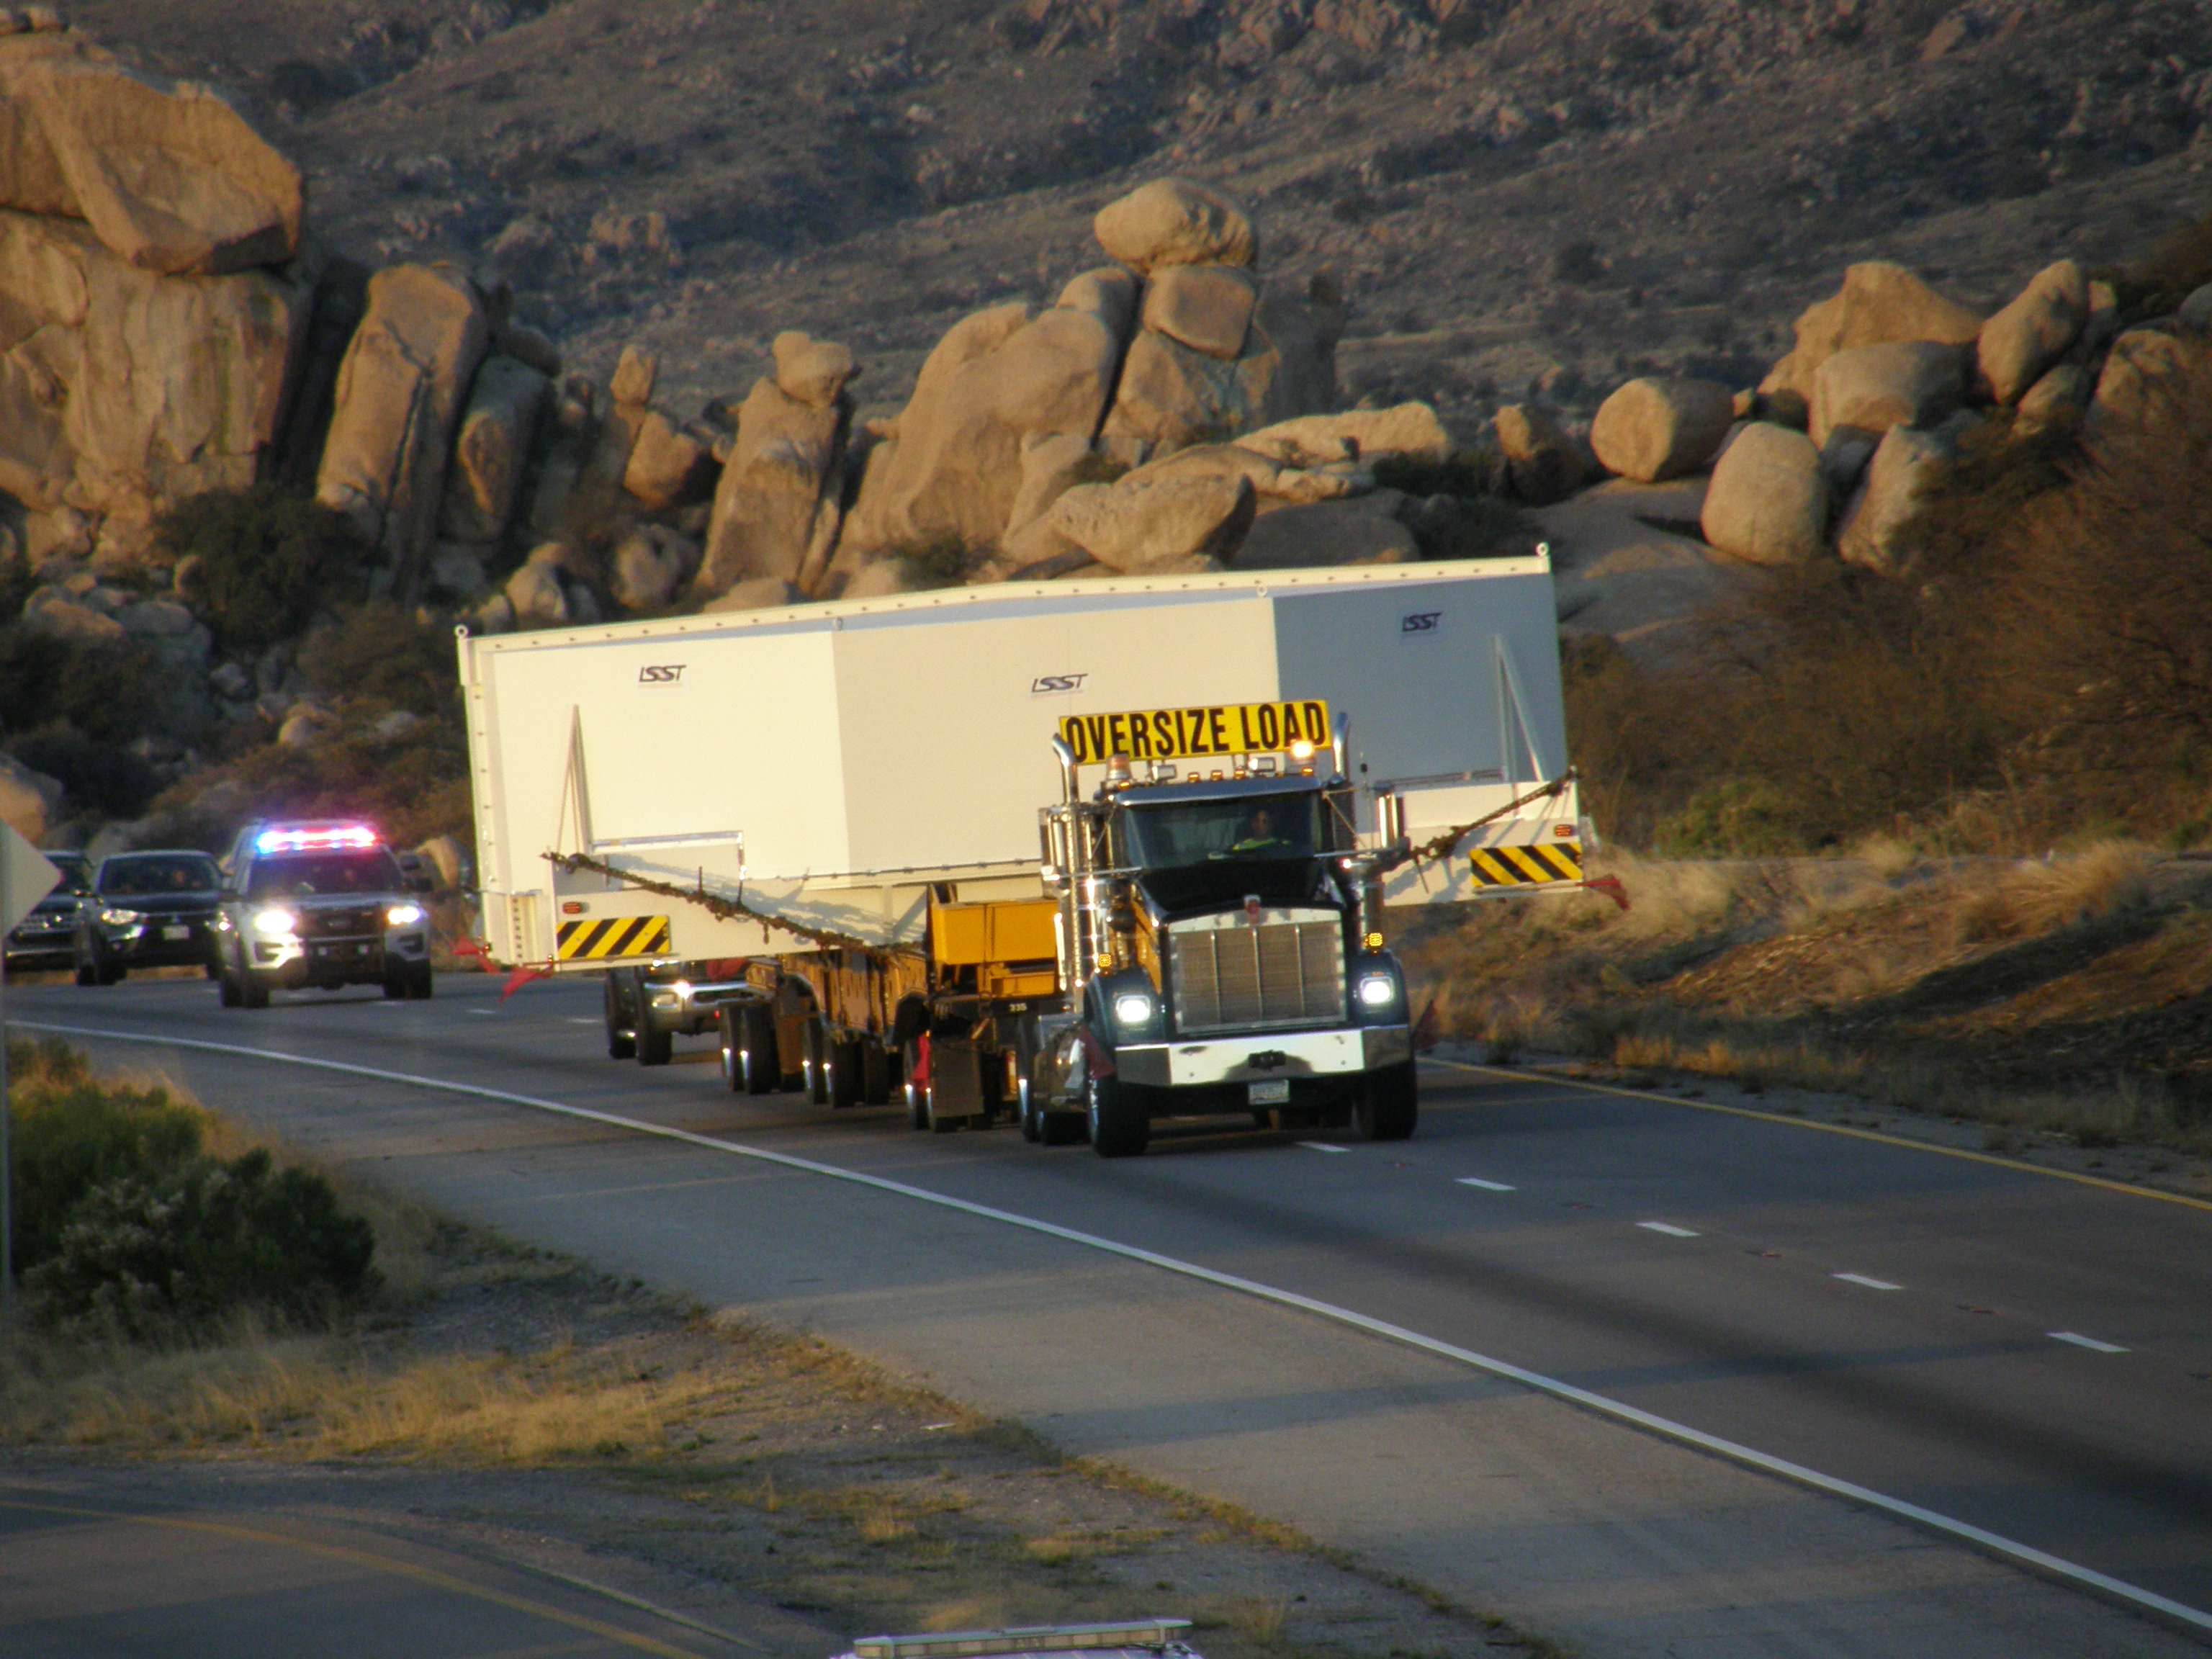

M1M3 Travels from Tucson to Houston

The LSST Primary/Tertiary Mirror (M1M3) in route from Tucson, where it left on March 15th, to Houston, where it arrived successfully on March 21st. From Houston, the mirror will ship to Coquimbo, Chile.

Credit: Precision Heavy Haul Inc./Rubin Observatory/NSF/AURA